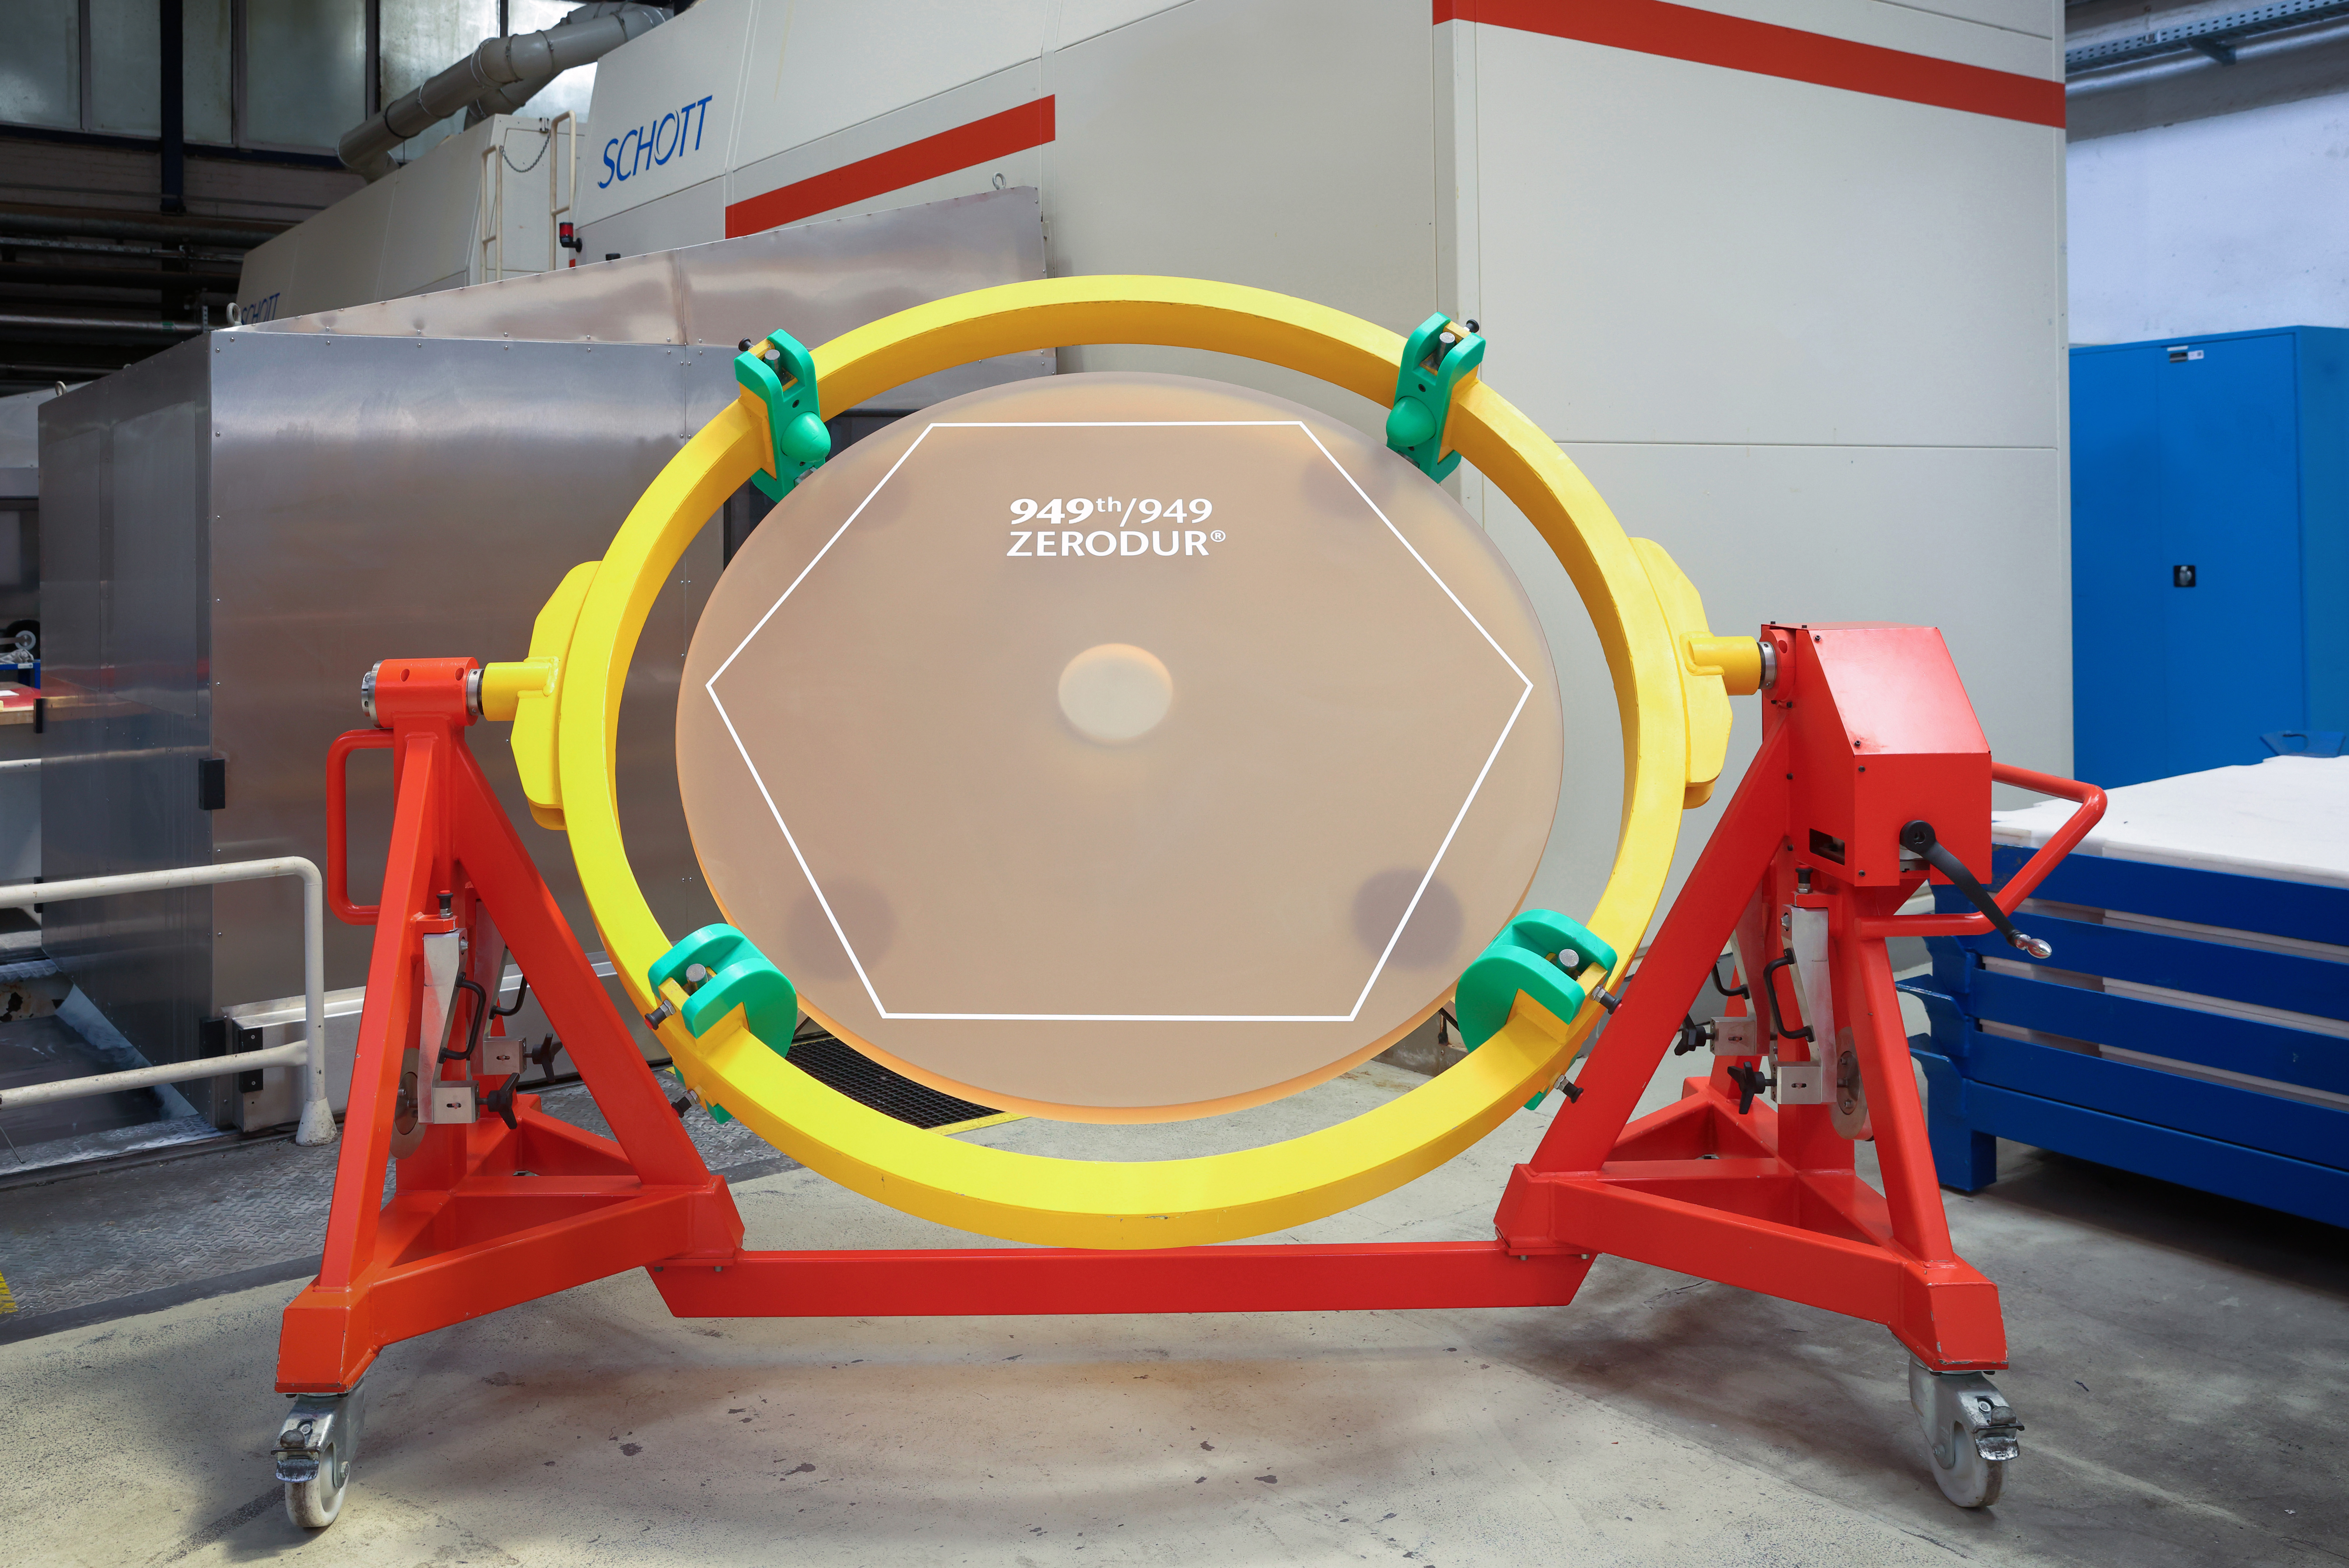

The 949th ELT mirror segment is cast and ready to take shape

The primary mirror of ESO’s Extremely Large Telescope (ELT), known as M1, will be by far the largest mirror ever made for a telescope. With a diameter of more than 39 metres, M1 is too large to be made from a single piece of glass and will instead consist of 798 hexagonal segments, each about five centimetres thick and 1.5 metres across, working together to collect tens of millions of times as much light as the human eye. An additional 133 segments have been produced to facilitate the maintenance and recoating of the segments once the telescope is operational. ESO has also procured 18 spare segments, bringing the total number to 949. Now, German company SCHOTT has successfully cast the blank for the last of the 949 segments, seen in this photo. The M1 blanks, shaped pieces of material that are later polished to become the mirror segments, are made from ZERODUR©, a low-expansion glass-ceramic material developed by SCHOTT and optimised for the extreme temperature ranges at the ELT’s site in the Atacama Desert. The 949th segment is seen in this image before being cut into its hexagonal shape and polished — steps that will be performed by French company Safran Reosc.

Credit: SCHOTT